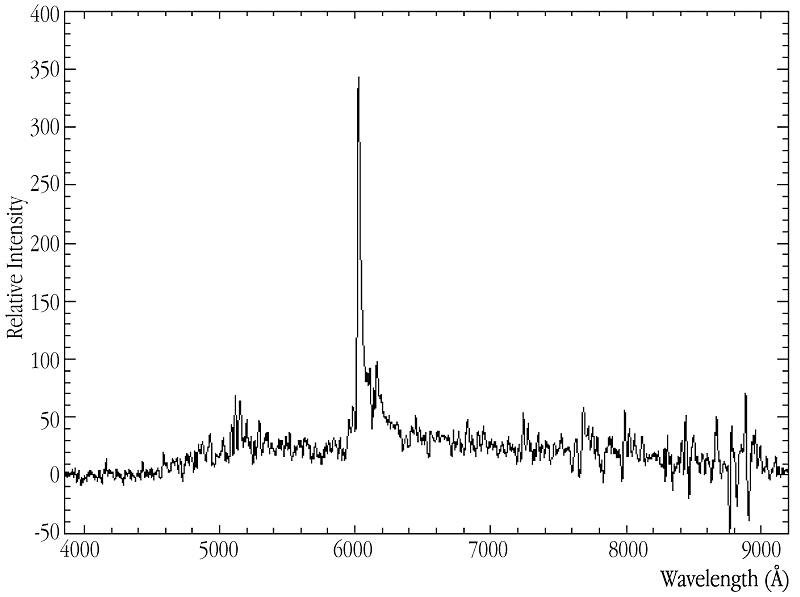

Spectrum of 24.5-mag quasar in MS1008 field

The spectrum obtained with FORS2 at KUEYEN of a quasar at redshift z = 4.0, lensed by the massive cluster of galaxies MS 1008. The redshifted Lyman-alpha line from hydrogen (rest wavelength 1216 Å in the far-ultraviolet part of the spectrum) is clearly seen in emission at 6025 Å as a high peak in the red spectral region. Another emission line, from four times ionized nitrogen (rest wavelength 1240 Å), is seen in the right wing of the Lyman-alpha line. The spectrum was obtained after two hours of exposure through a 1.0 arcsec slit in good atmospheric conditions (seeing: 0.6 arcsec).

Credit: ESO